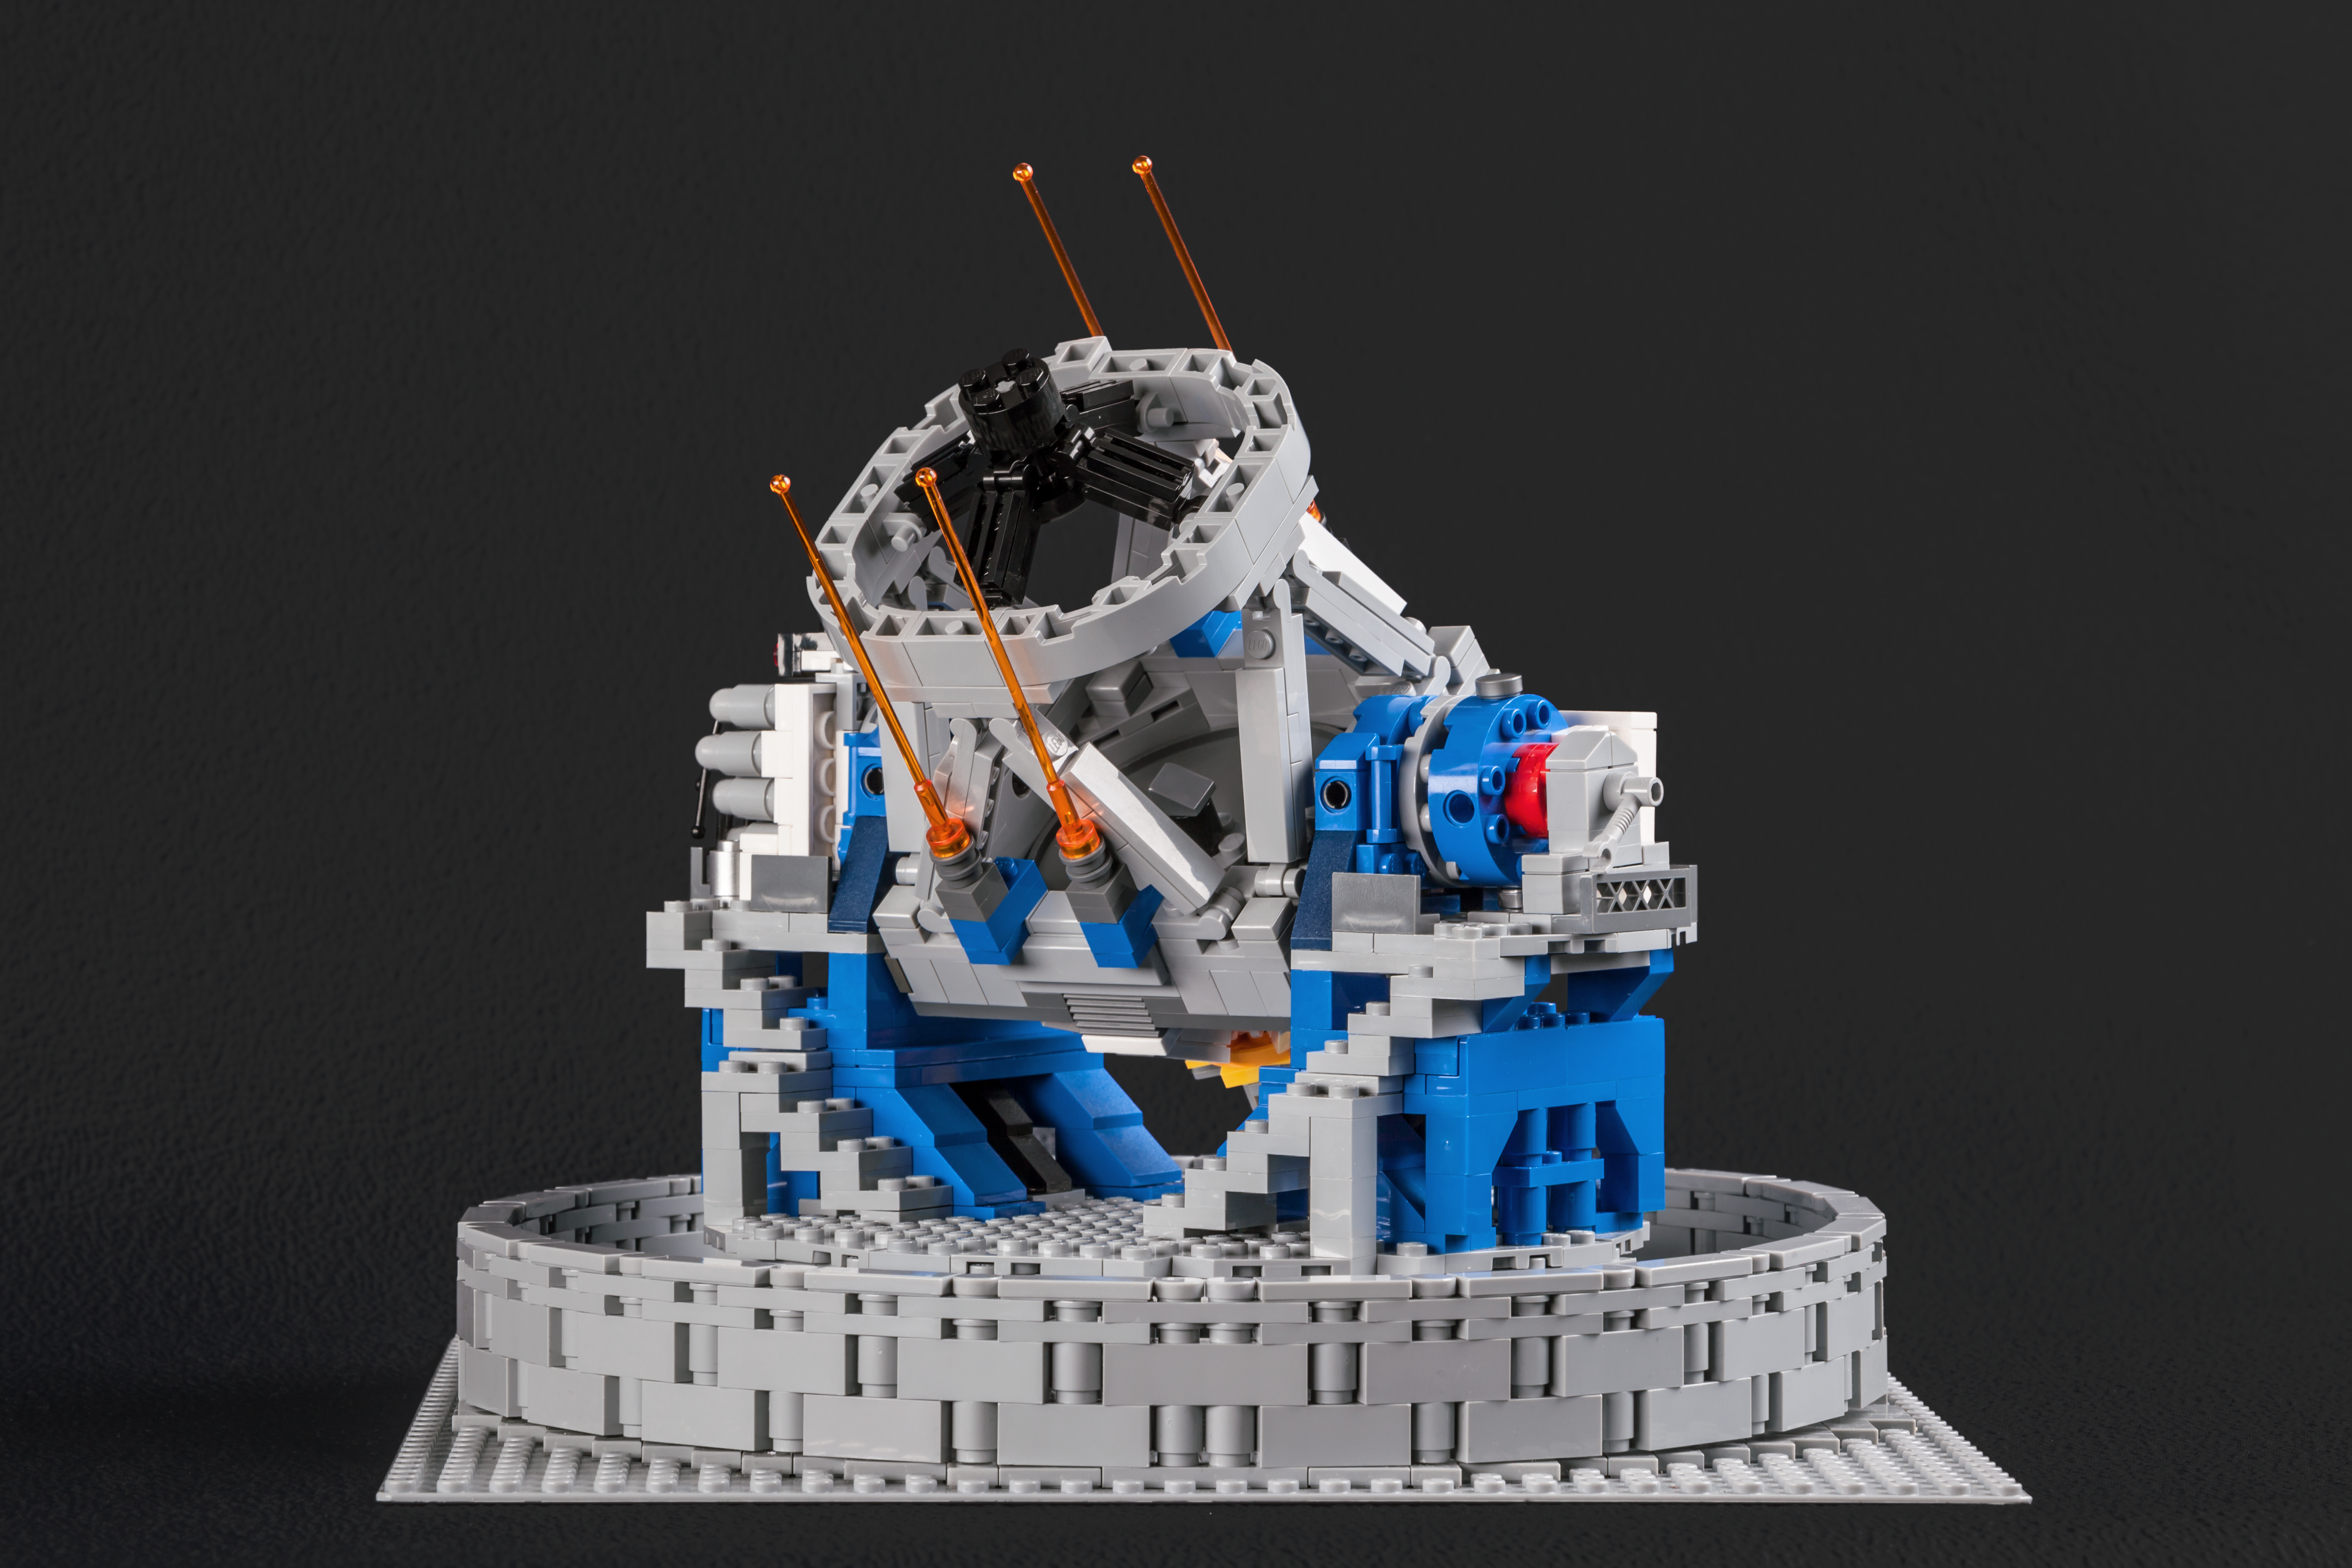

The LEGO® VLT model shows off its laser guidance system

Frans Snik’s model of the VLT even includes the four lasers that are used to create artificial stars in the Earth’s atmosphere so that the adaptive optics system can remove the effects of atmospheric turbulence.

Credit: ESO/F. Snik/M. Zamani